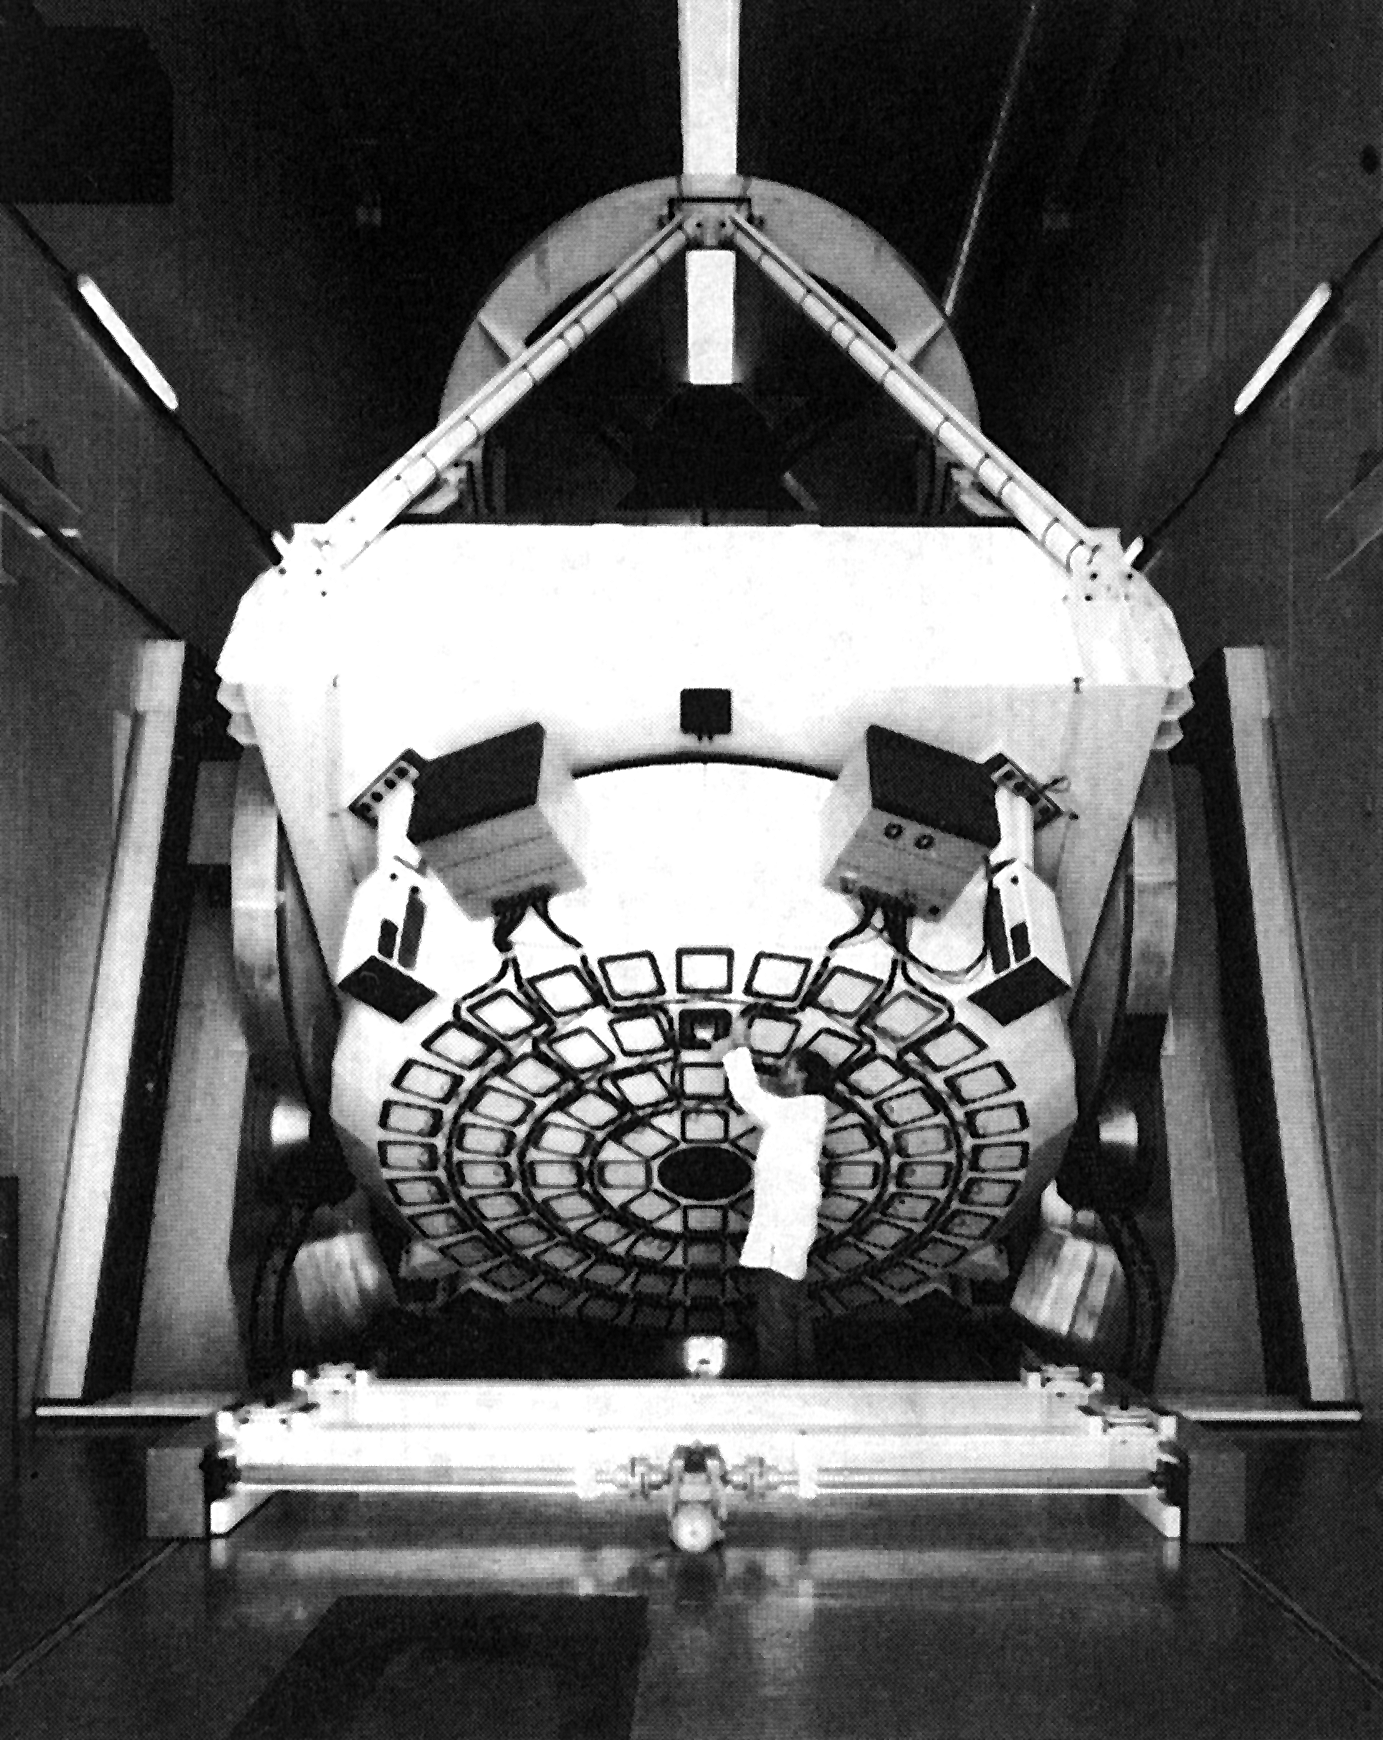

The NTT mirror support system

The 3.58-m main mirror of the ESO New Technology Telescope (NTT) rests on 78 "active" supports which are controlled by a computer. The system is refered to as "active optics" and was first developed at ESO for the NTT.

Credit: ESO